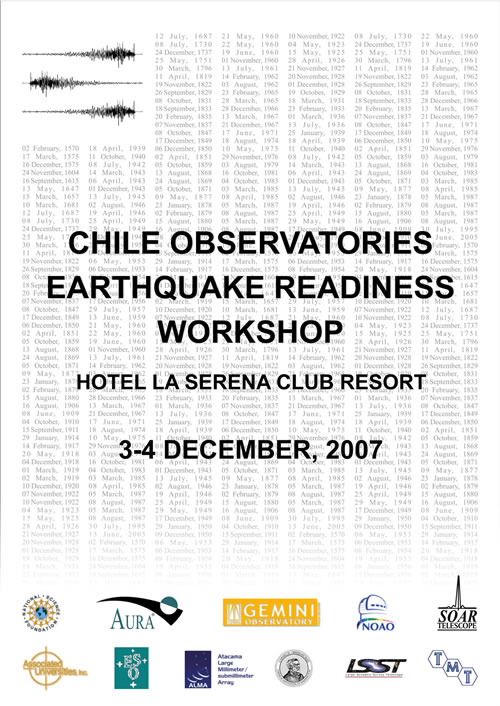

Chile Observatories Earthquake Readiness Workshop Poster

Chile Observatories Earthquake Readiness Workshop Poster.

Credit: International Gemini Observatory/NOIRLab/NSF/AURA